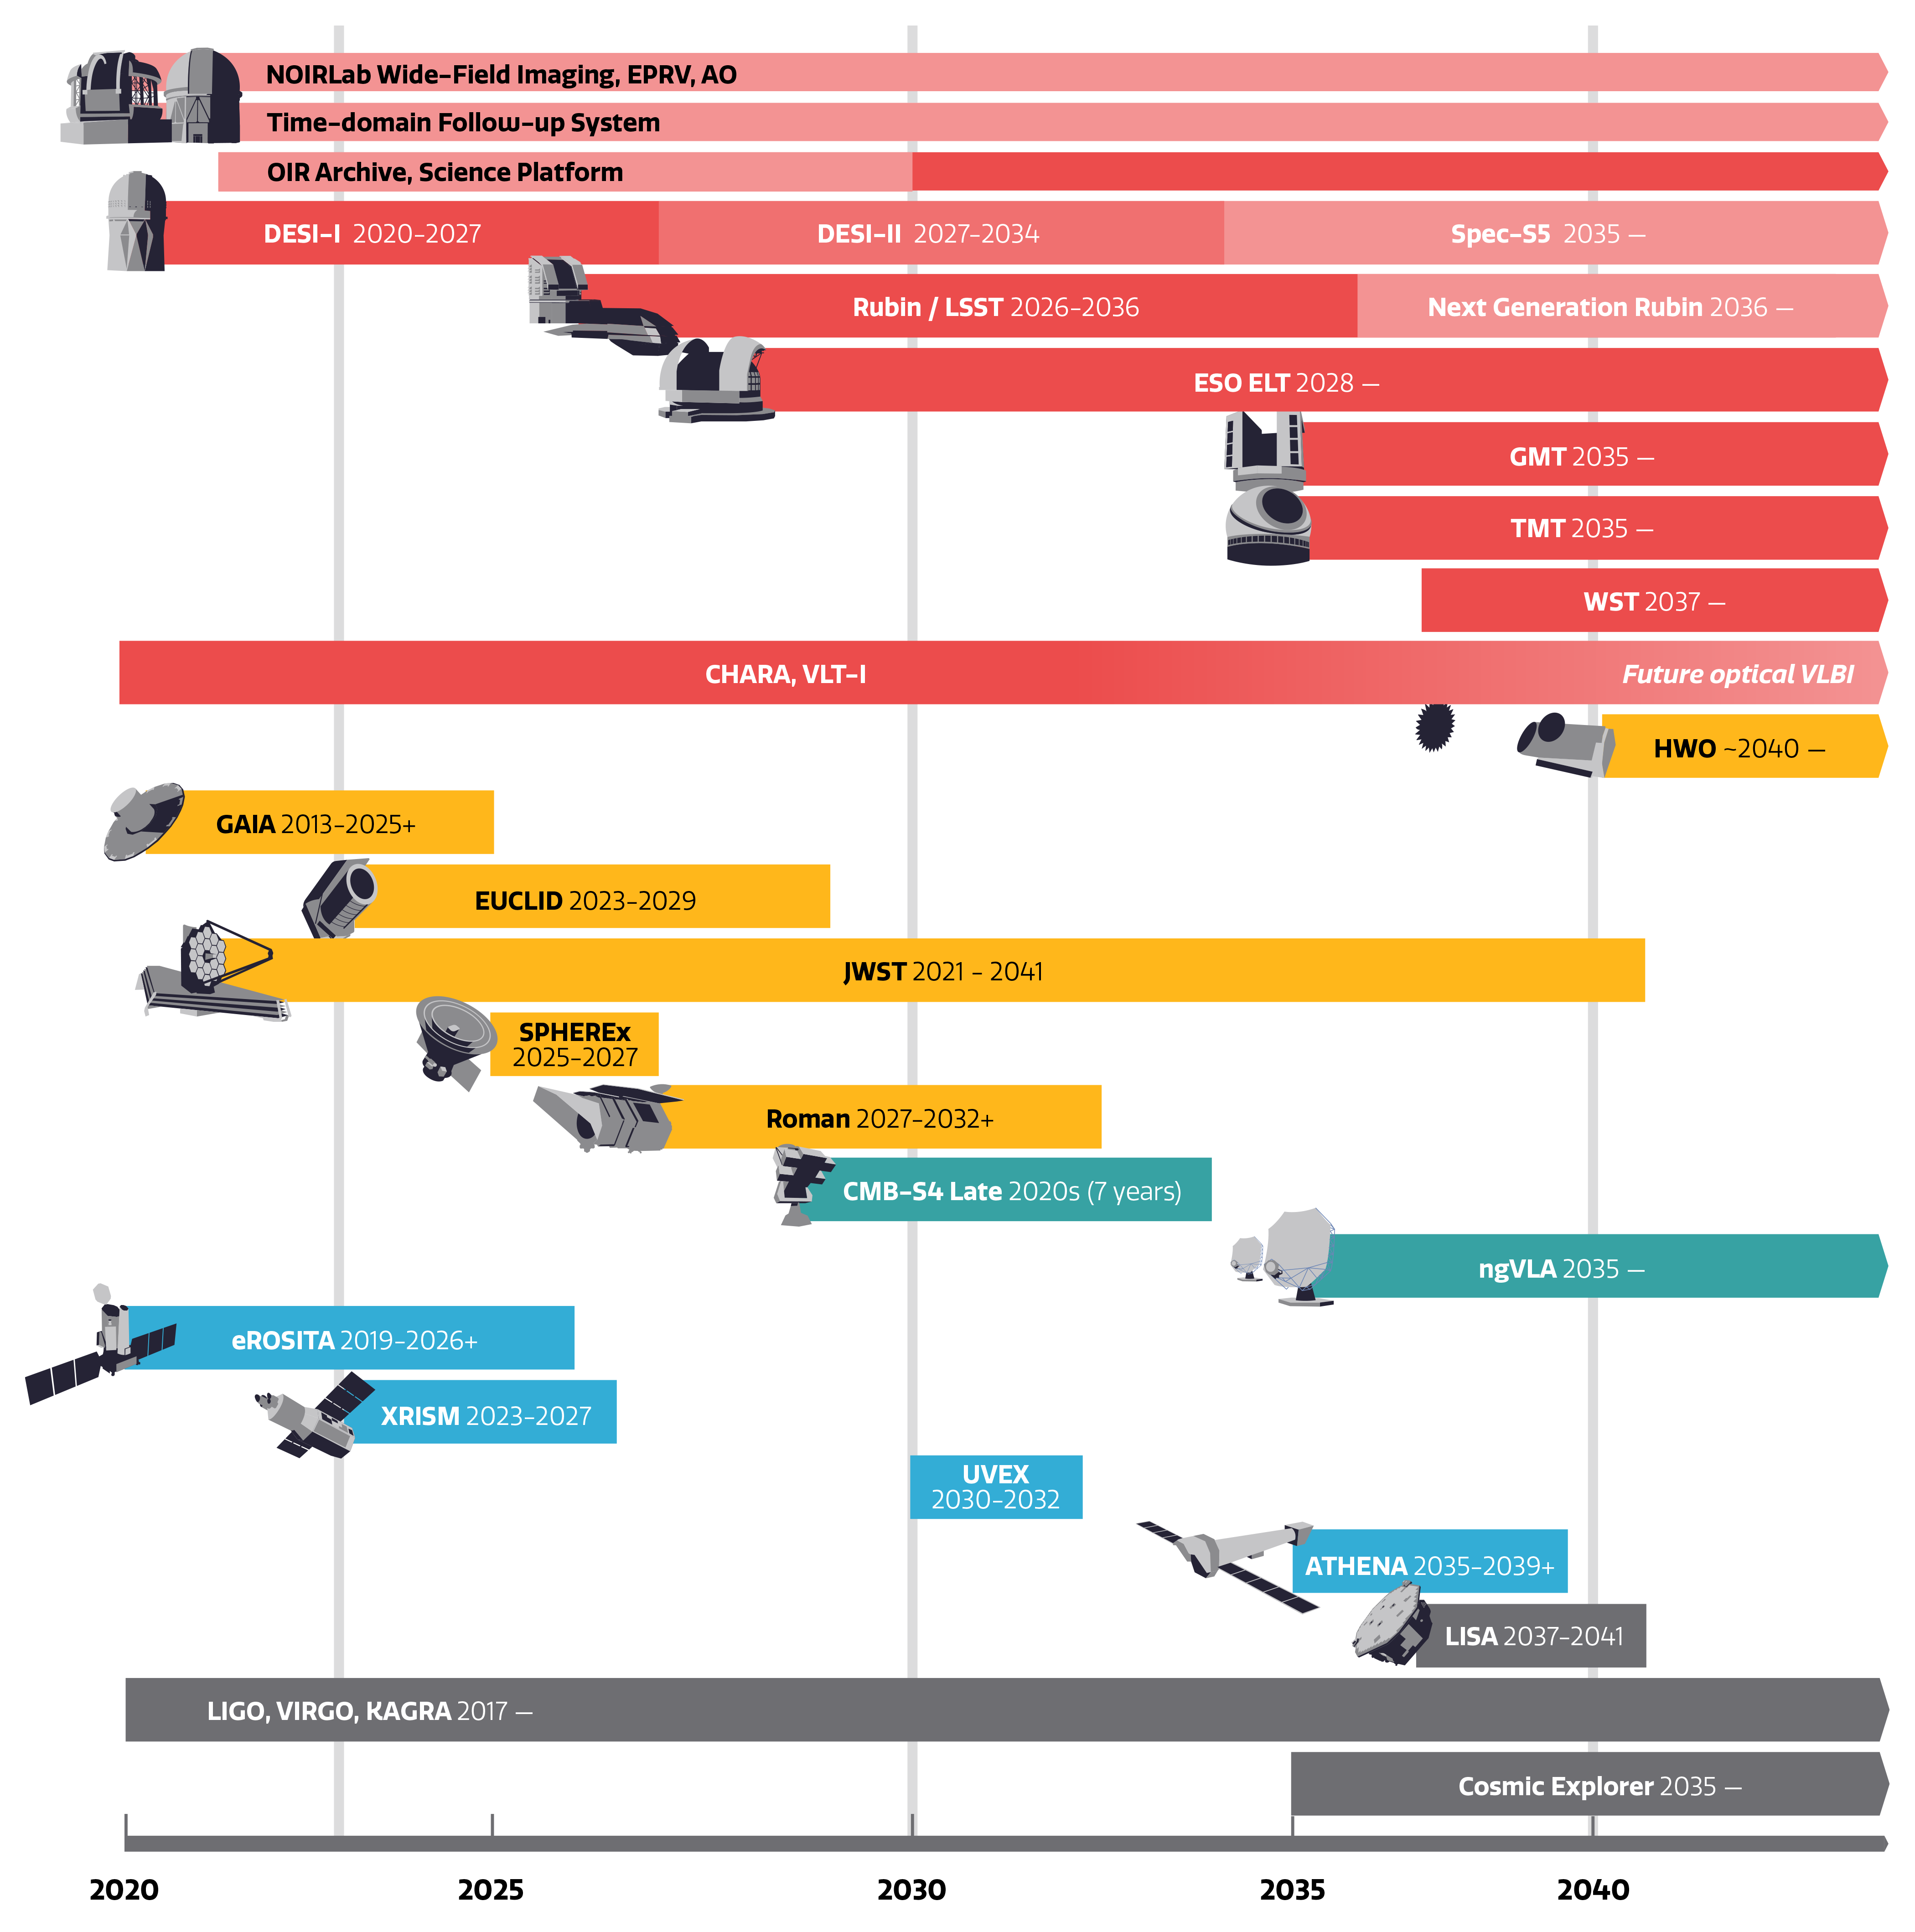

Astronomy Resources Path

The evolution of major astronomy resources over the coming decades.
Part of the Foundational Diagrams collection.

Credit: NOIRLab/NSF/AURA